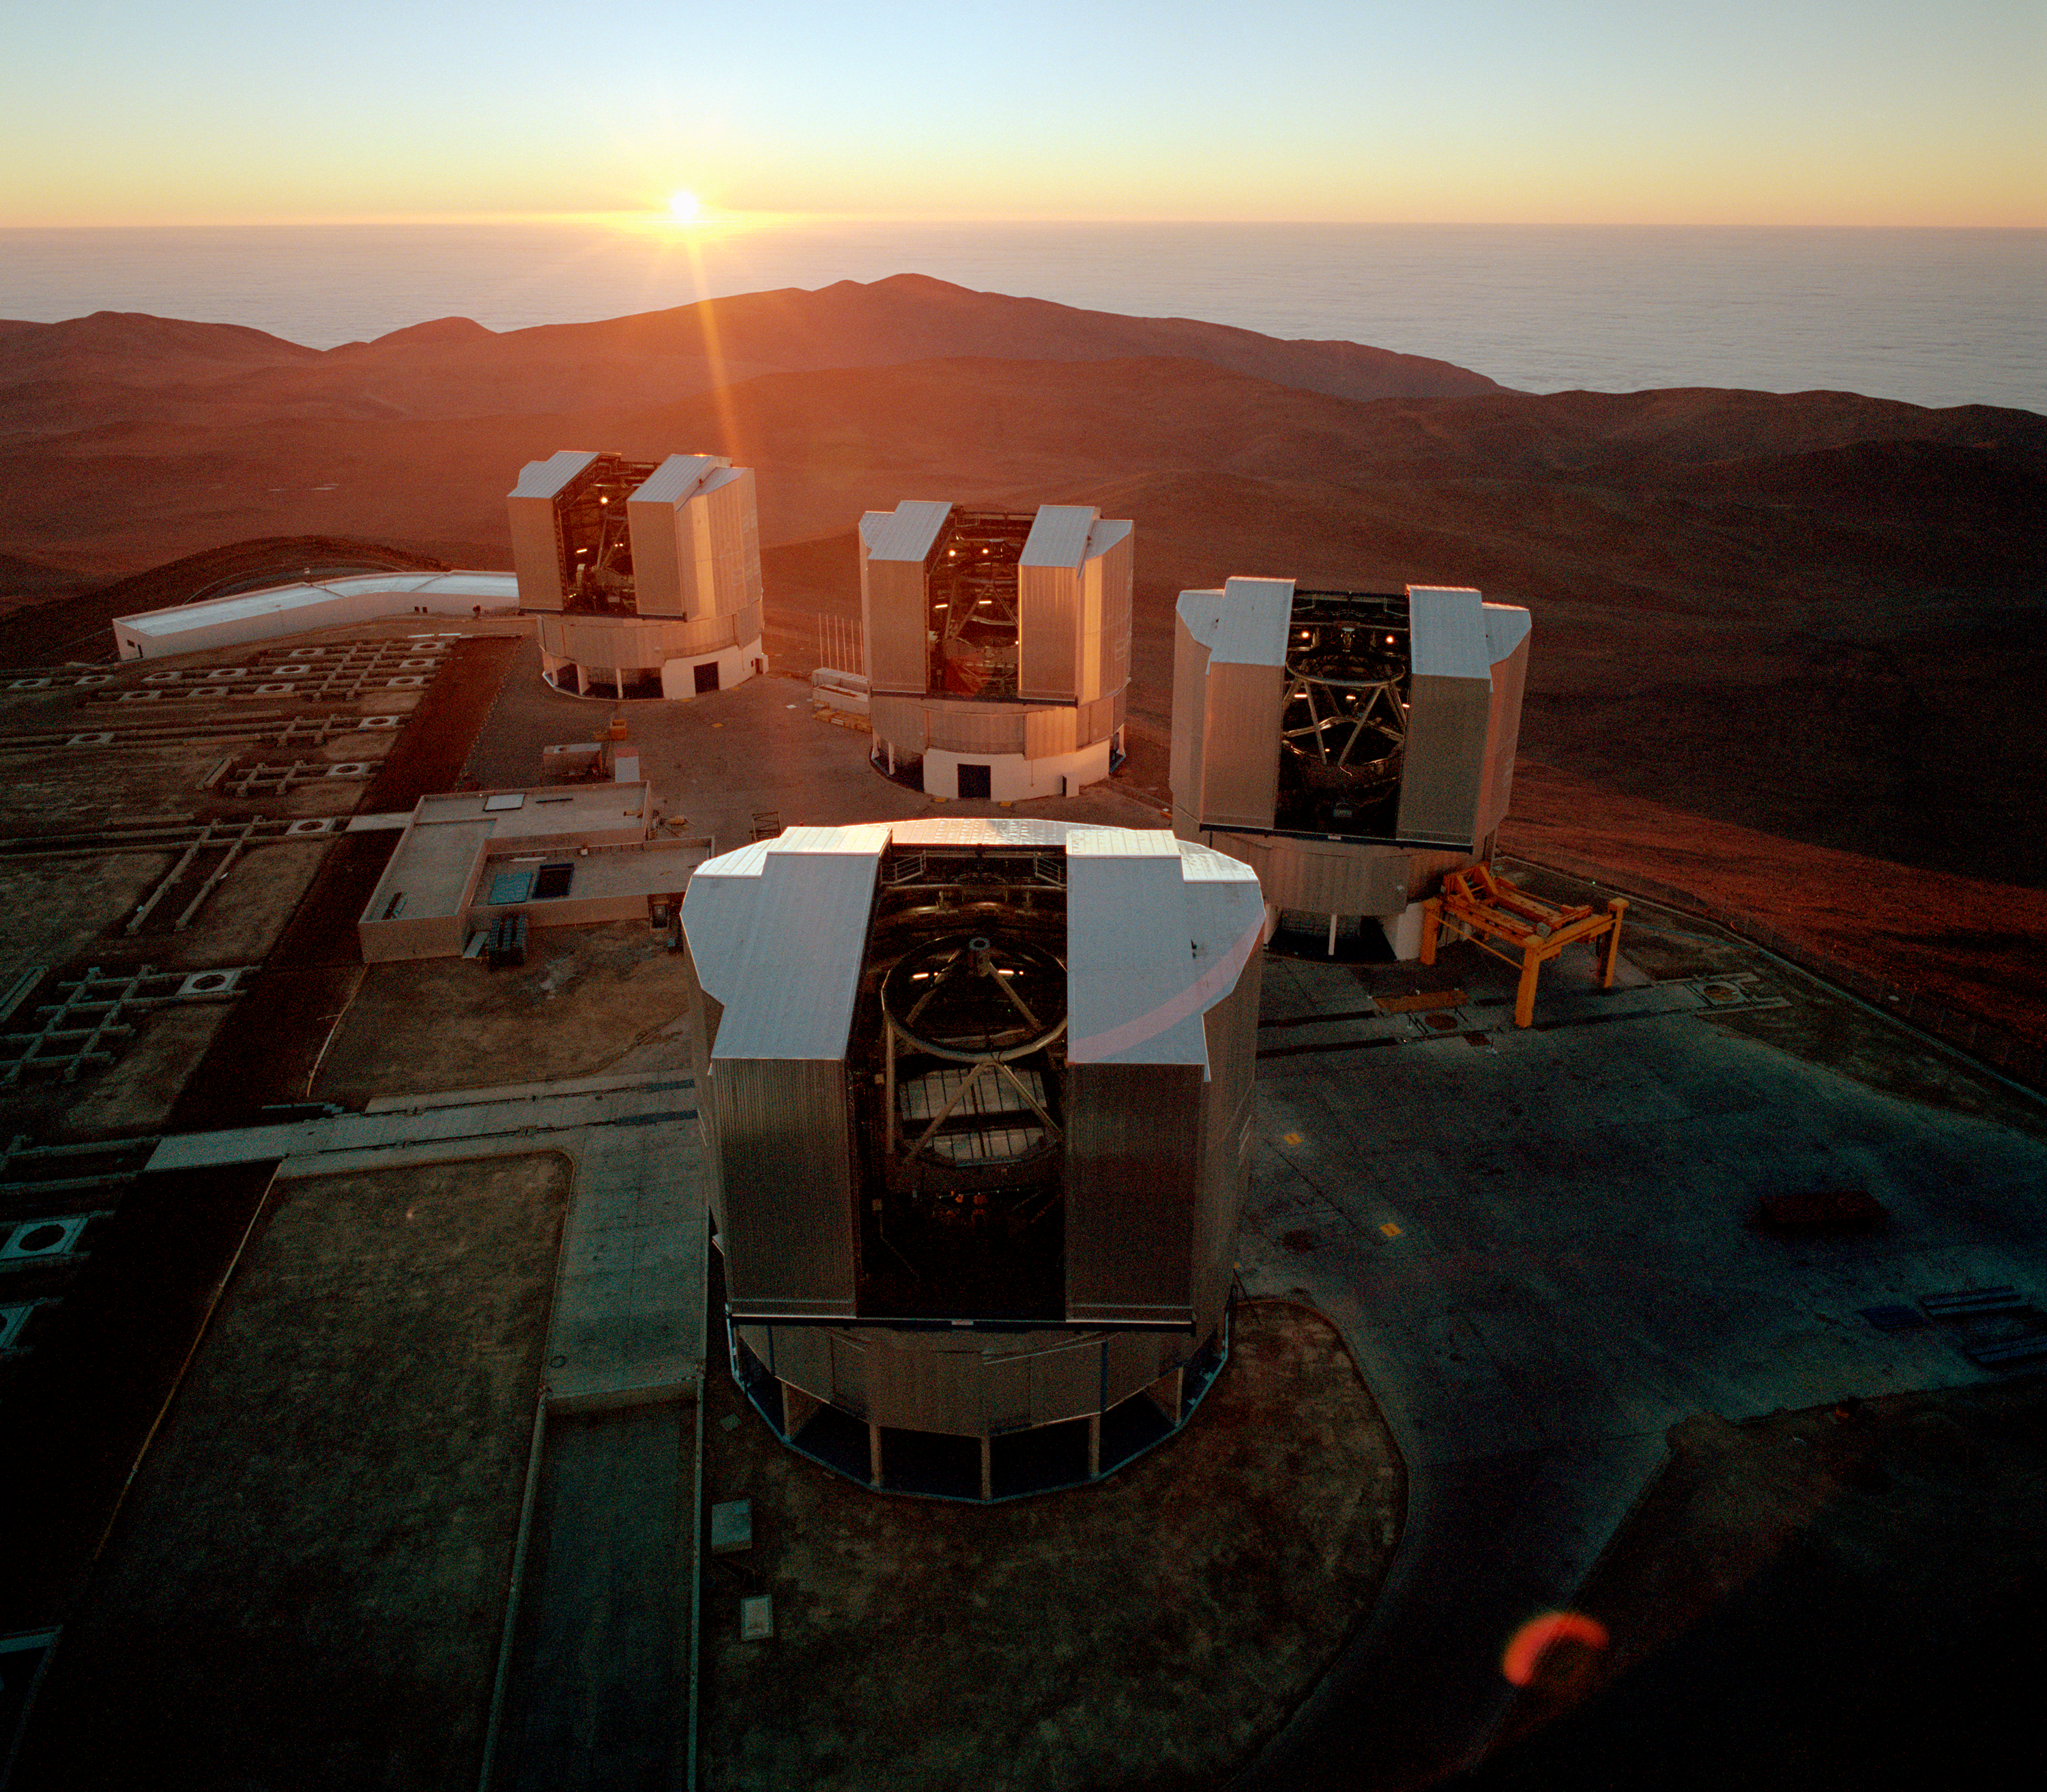

VLT at Paranal

Aerial view of the Paranal summit, with the Sun setting over the cloud-covered Pacific Ocean. The fourth VLT Unit Telescope, YEPUN, is in the front, with the main mirror cover in place. From left to right in the background, ANTU, KUEYEN and MELIPAL. The roof of the Control Building is seen at the far side of the platform. Some of the concrete supports for the smaller, movable telescopes of the VLT Interferometric Array and the rails on which they will move, are seen to the left. The central, mostly subterranean laboratory in which the light beams from all the telescopes comes together at the interferometric instruments is about halfway between ANTU and YEPUN.

Credit: ESO